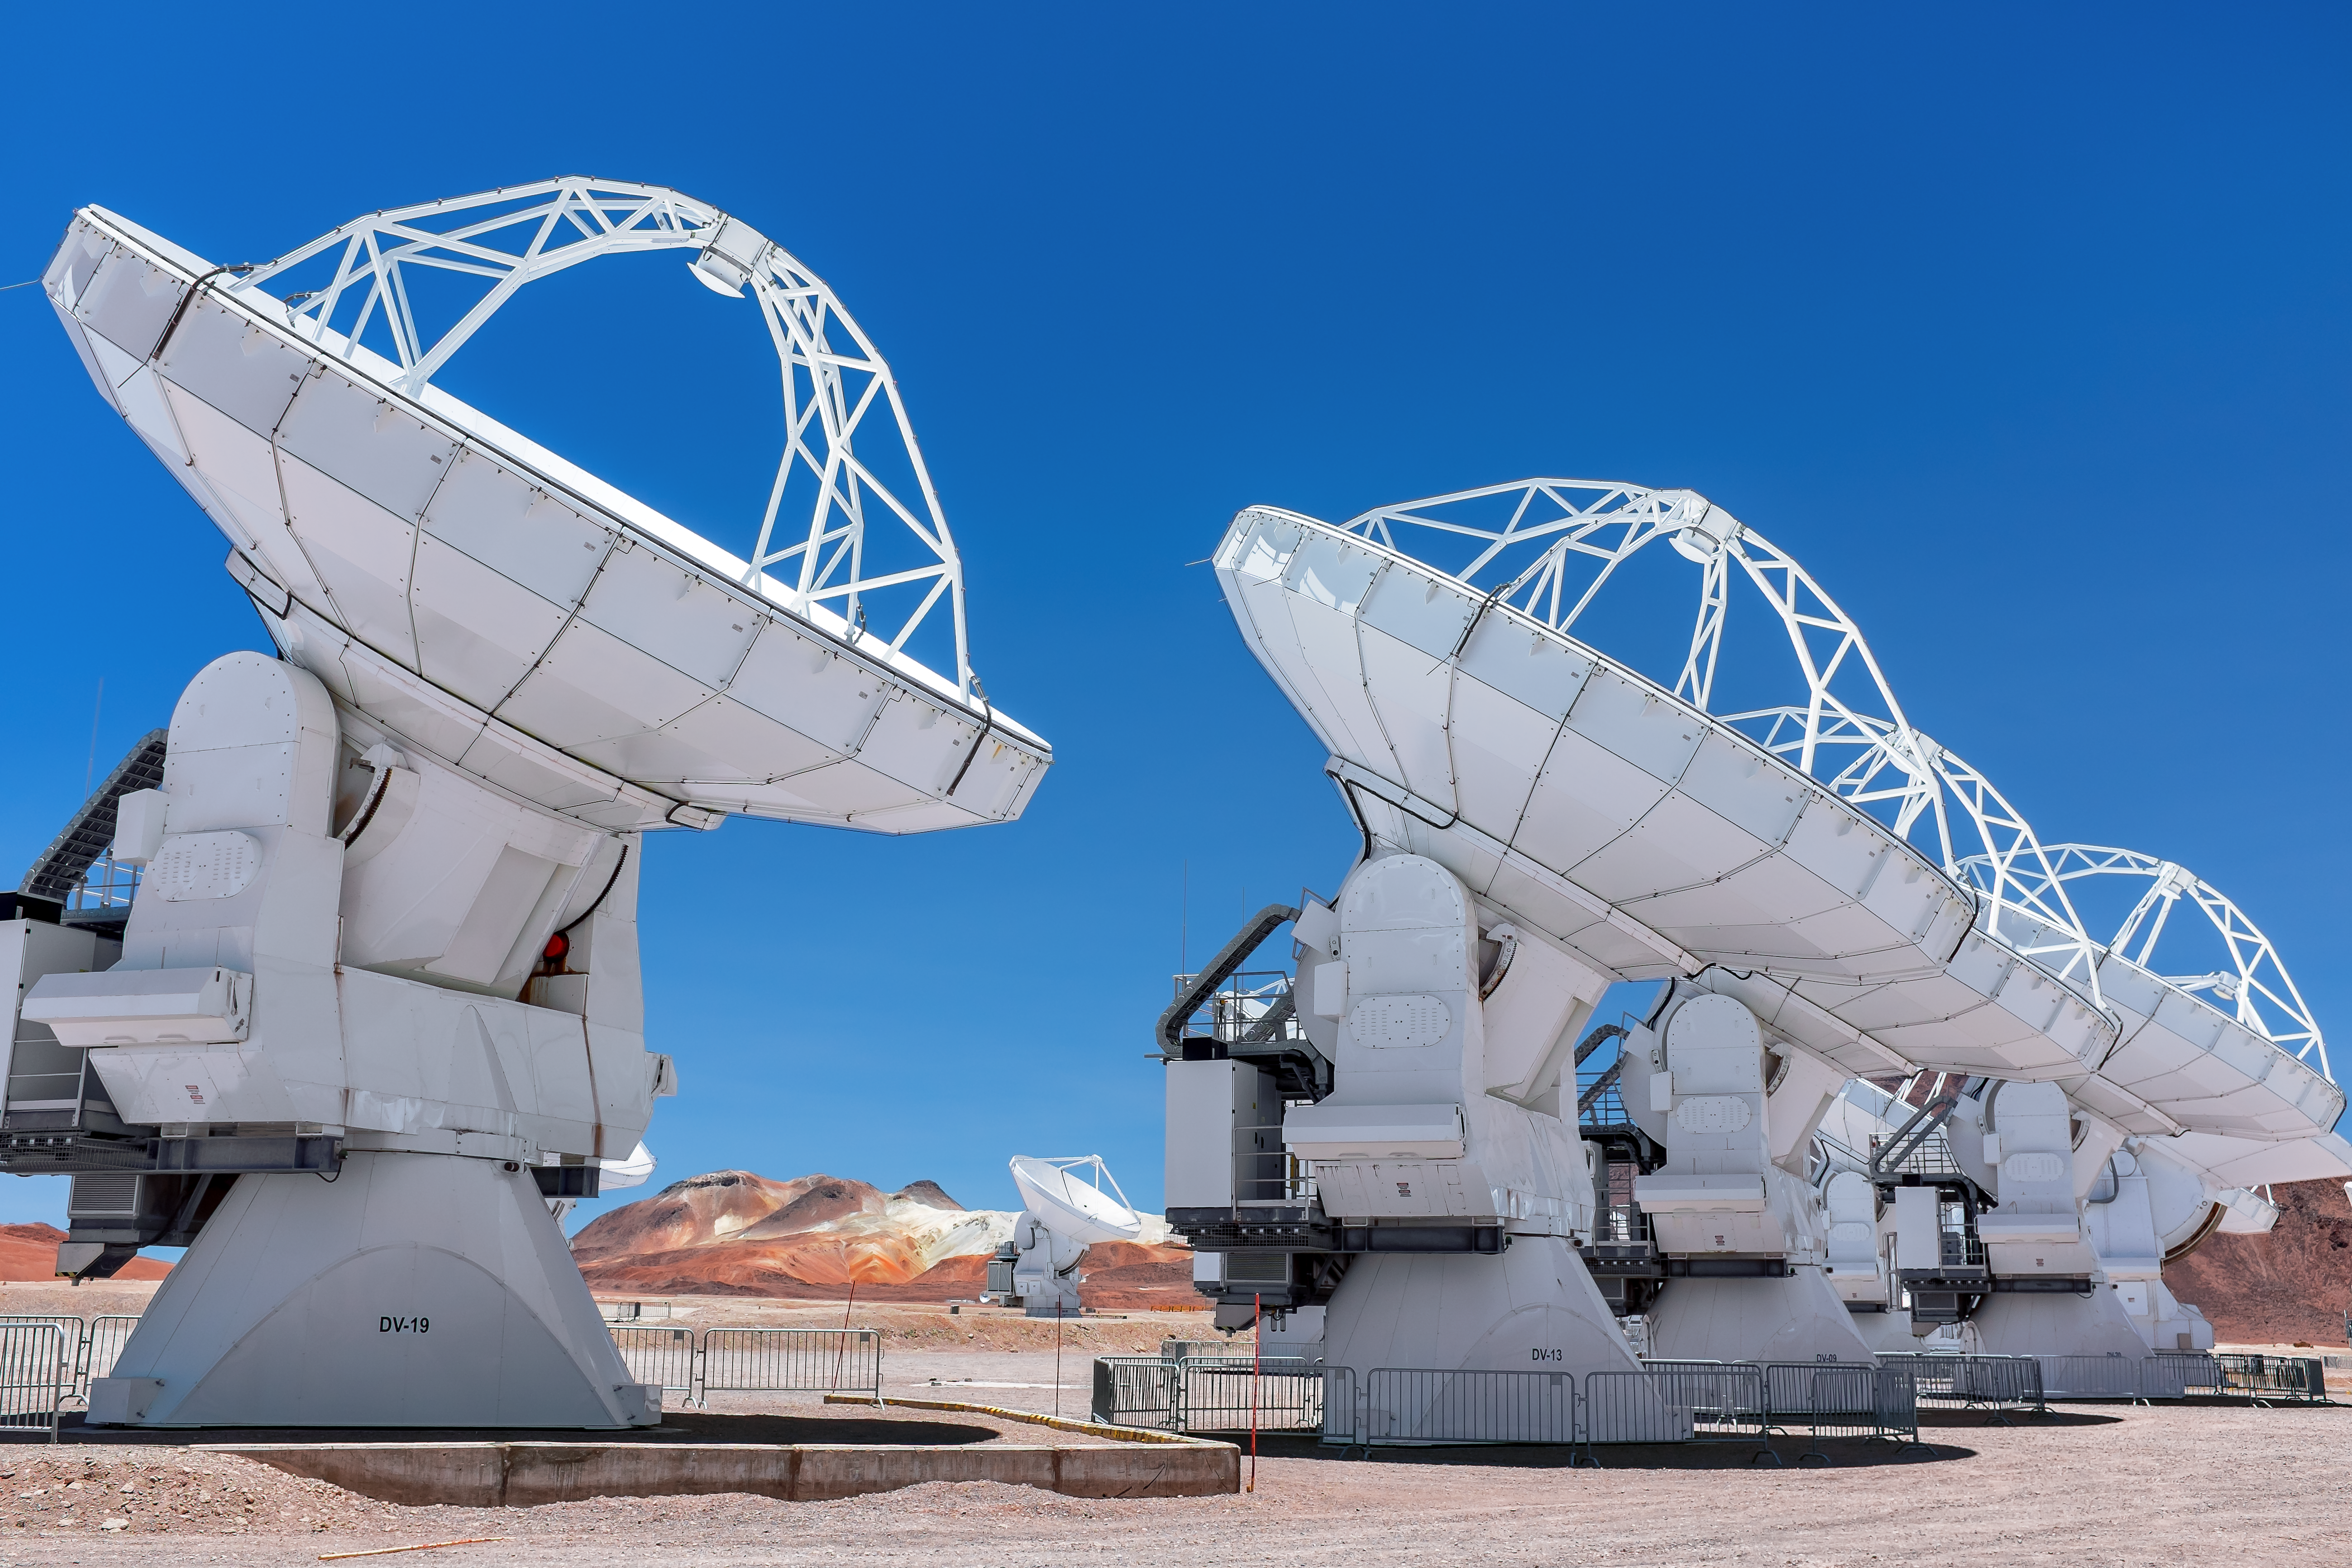

Receiving bolts from the blue

A row of ALMA antennas peer upwards into the cerulean blue of the Atacama sky.

Credit: M. Roselund/ESO